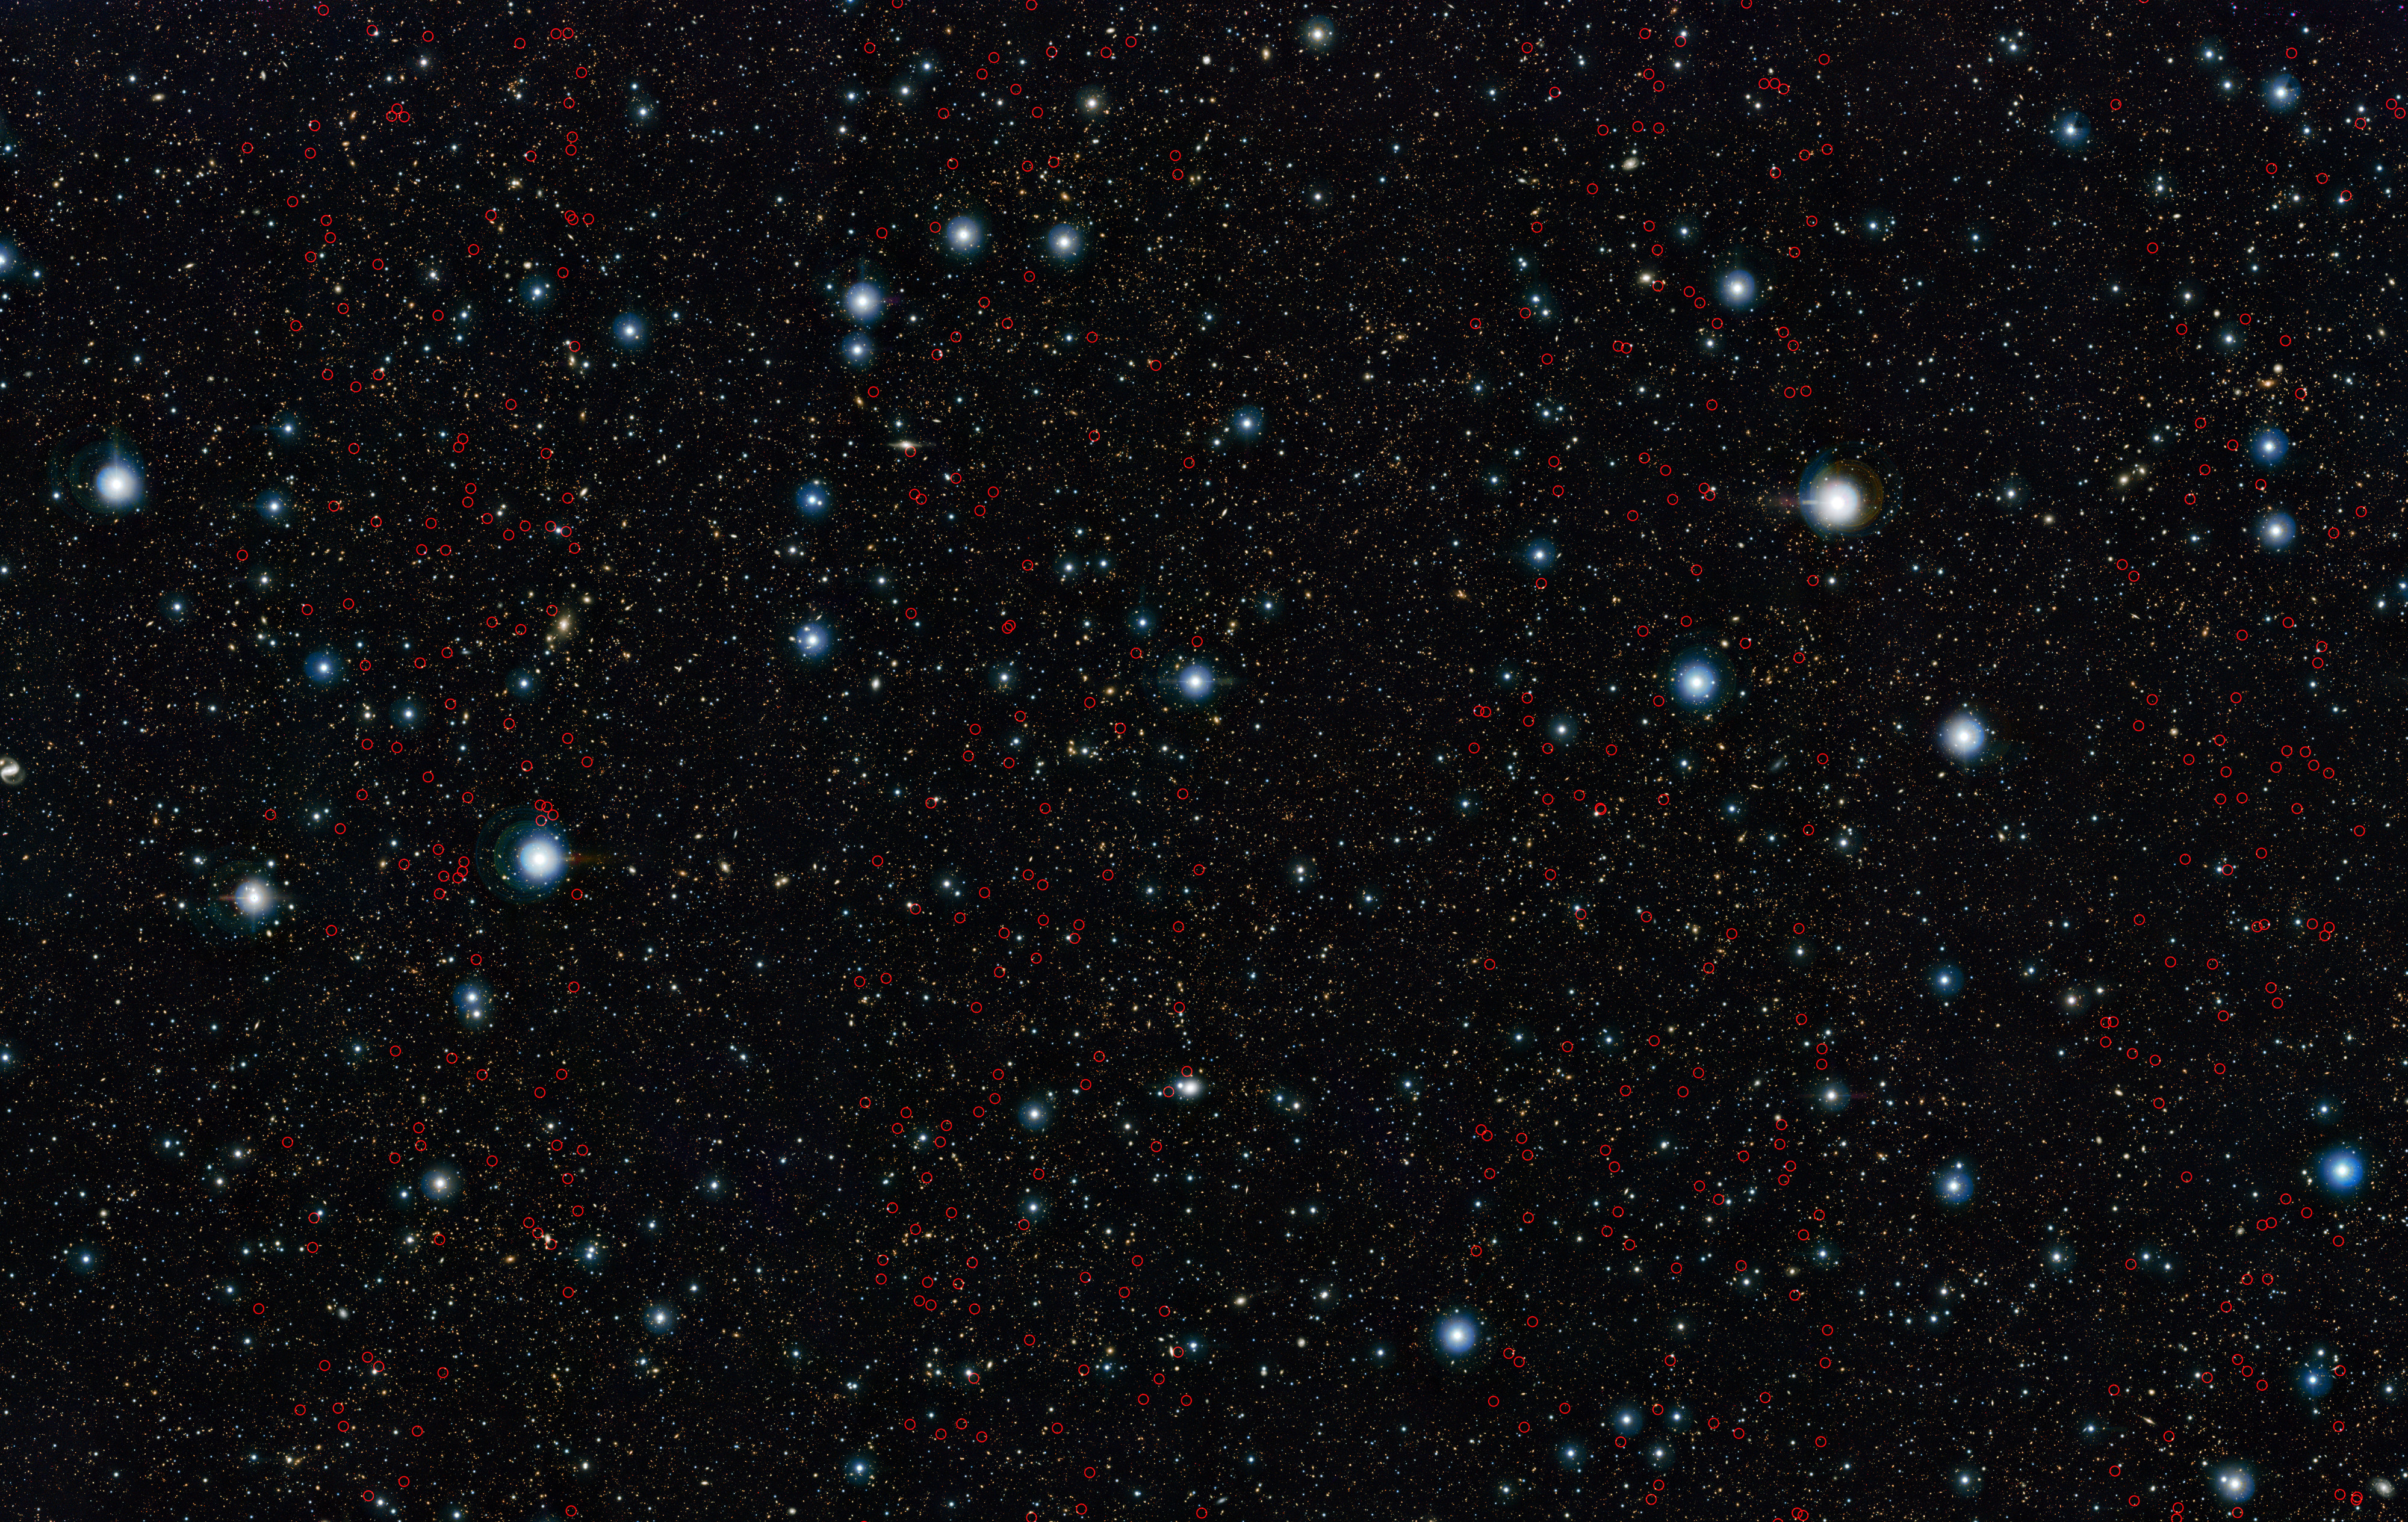

Massive galaxies discovered in the early Universe

ESO’s VISTA survey telescope has spied a horde of previously hidden massive galaxies that existed when the Universe was in its infancy. By discovering and studying more of these galaxies than ever before, astronomers have for the first time found out exactly when such monster galaxies first appeared.

The newly discovered massive galaxies are marked on this image of the UltraVISTA field.

Credit: ESO/UltraVISTA team. Acknowledgement: TERAPIX/CNRS/INSU/CASU